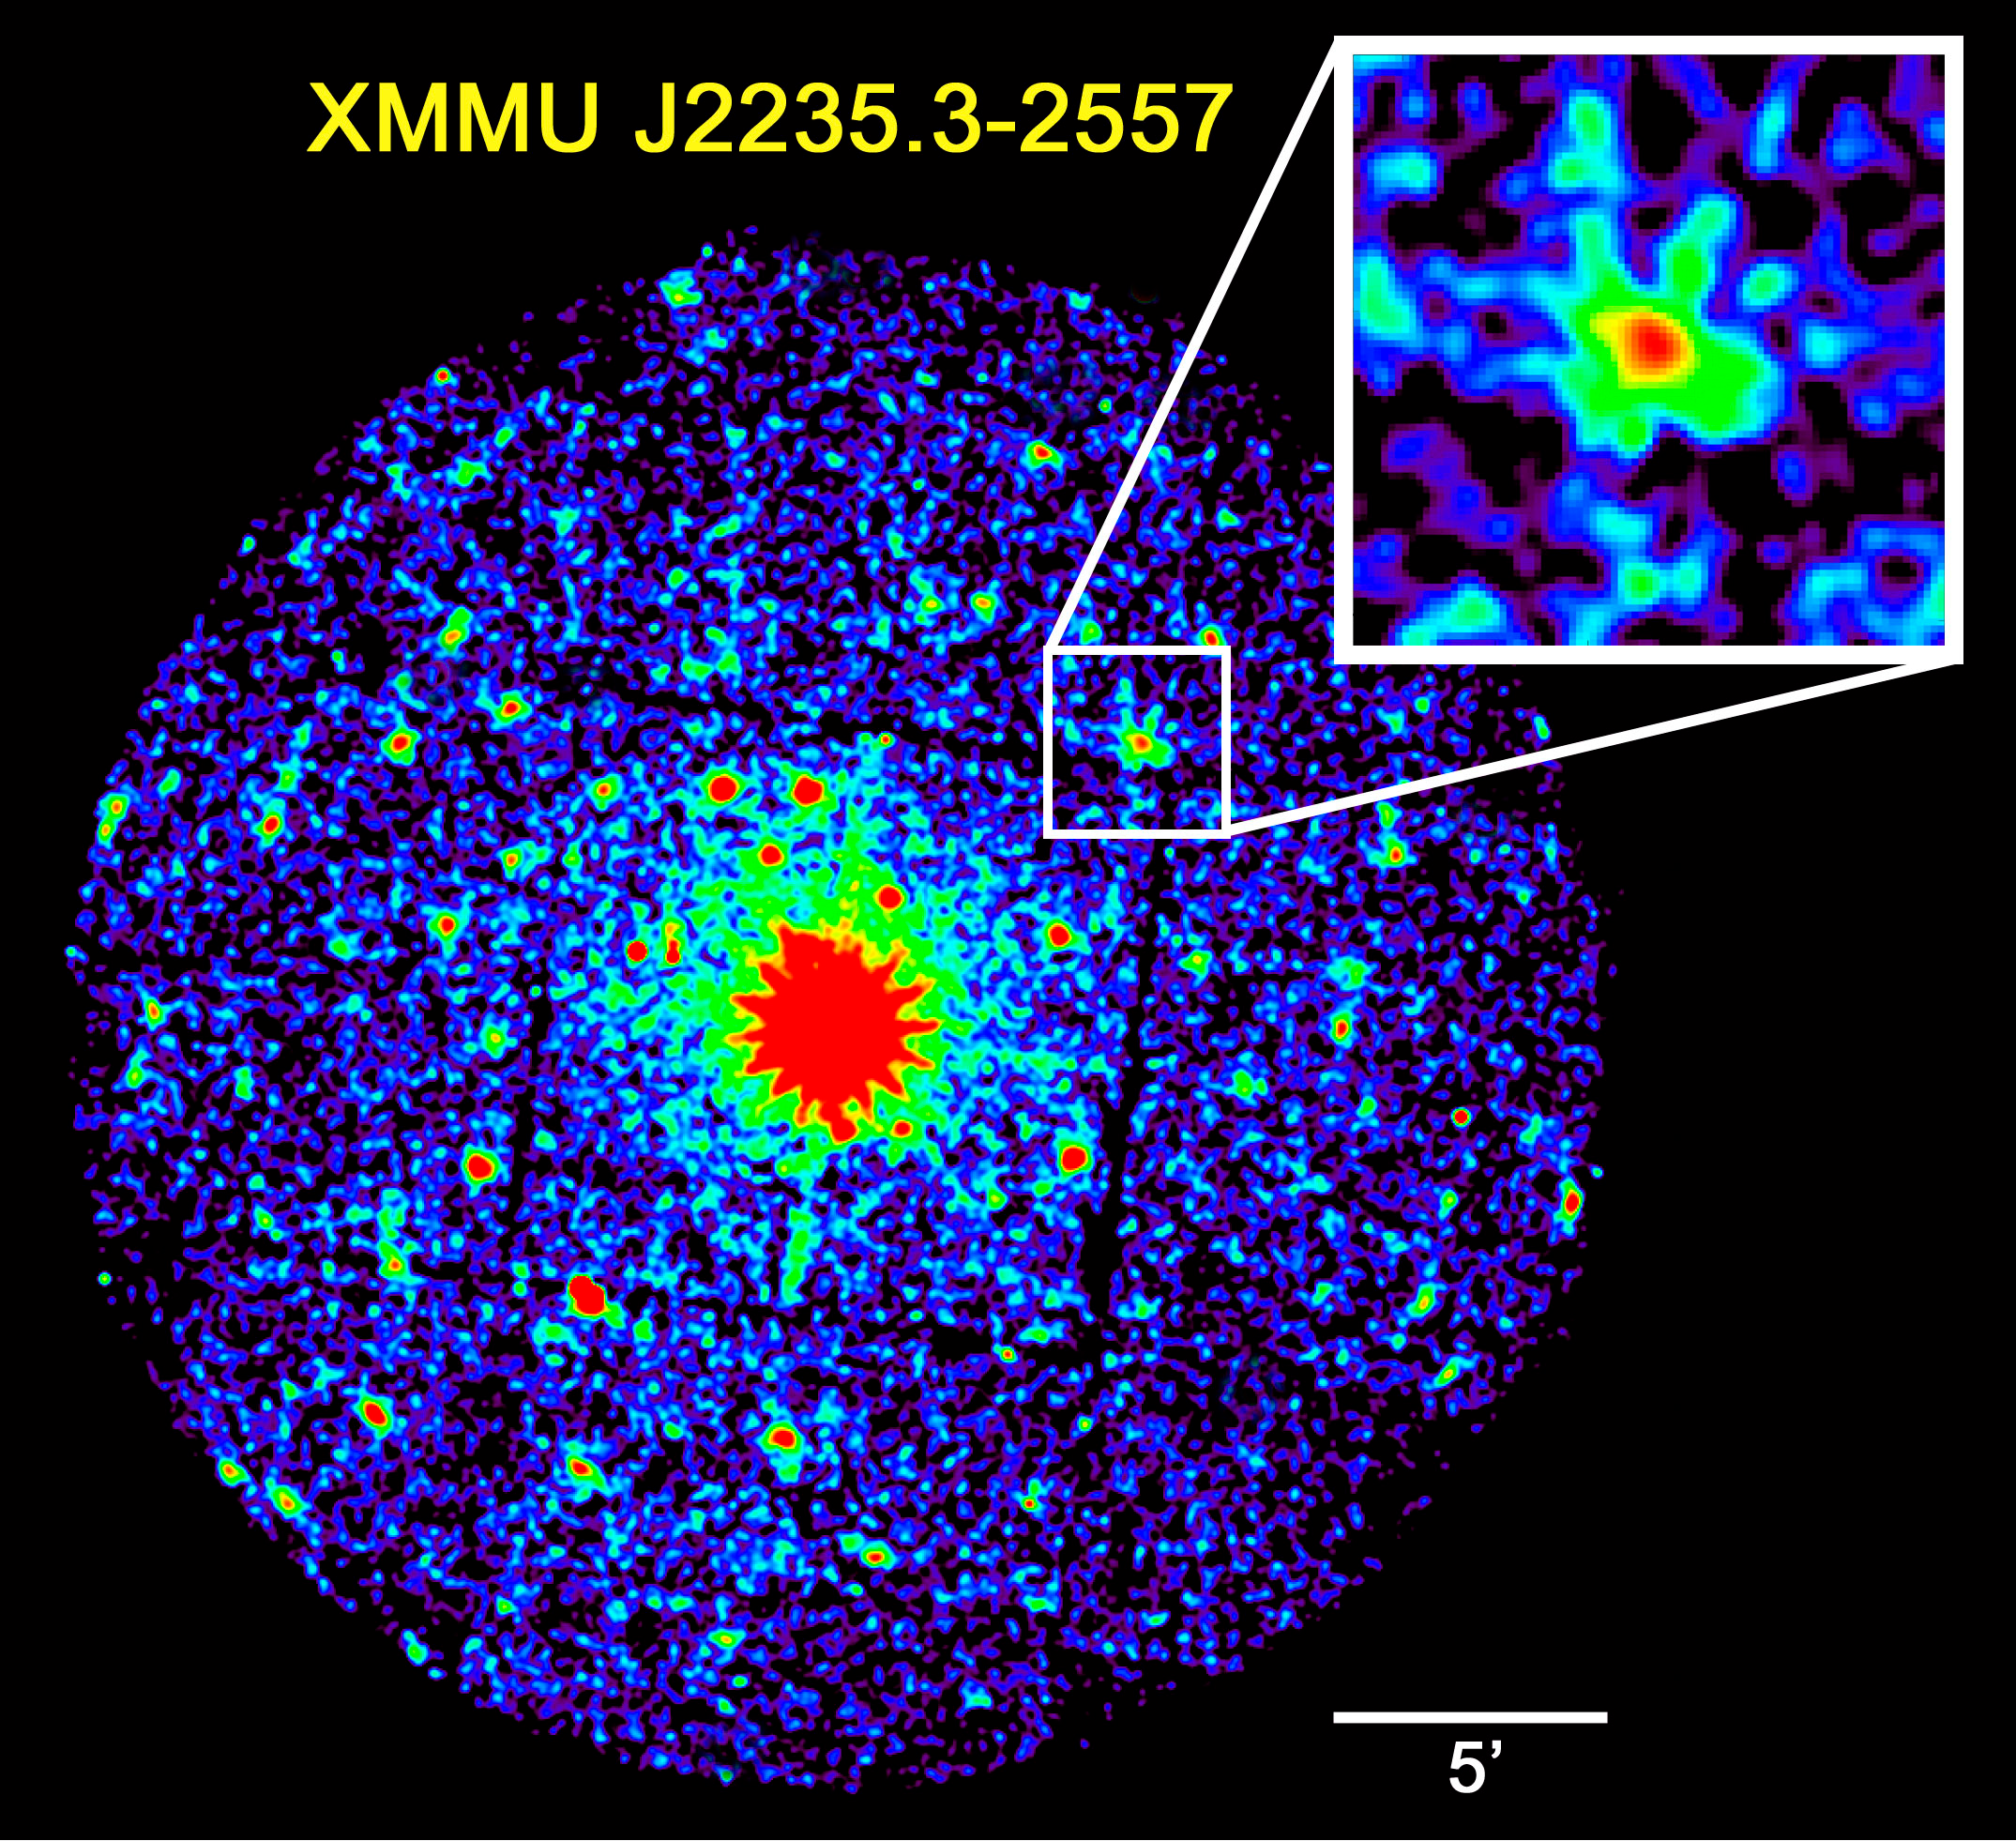

Discovery x-Ray image of the distant cluster

Reproduction of the XMM-Newton observations of the nearby active galaxy NGC7314 (bright object in the centre) from which the newly found distant cluster (white box) was serendipitously identified. The circular field-of-view of XMM-Newton is half-a-degree in diameter, or about the same angular size as the Full Moon. The inset shows the diffuse X-ray emission from the distant cluster XMMU J2235.3-2557.

Credit: ESO